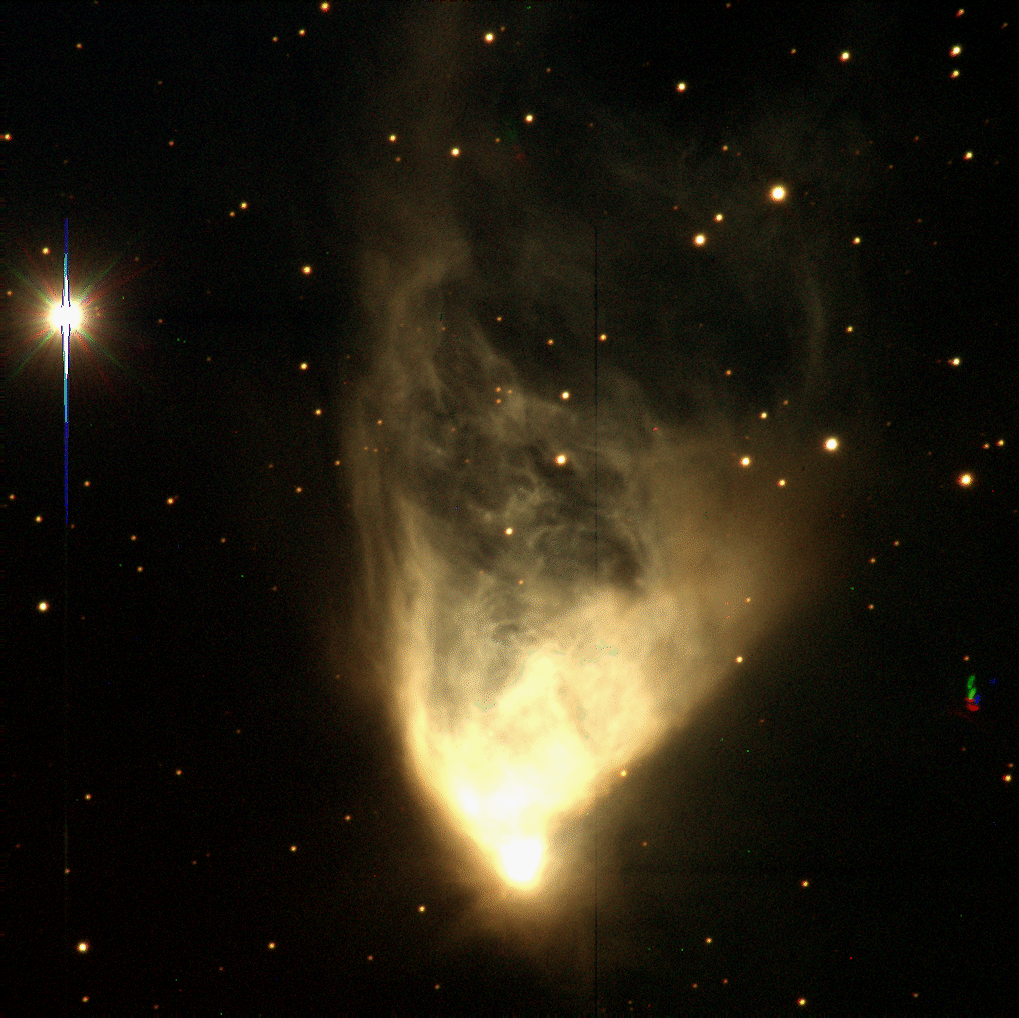

NGC 2261, Hubble's Variable Nebula

These views of NGC2261, made from a combination of red (R), green (V), and blue (B) images, are given only in false color.

Credit: Mike Pierce, Kent Honeycutt (Indiana)/WIYN/NOIRLab/NSF